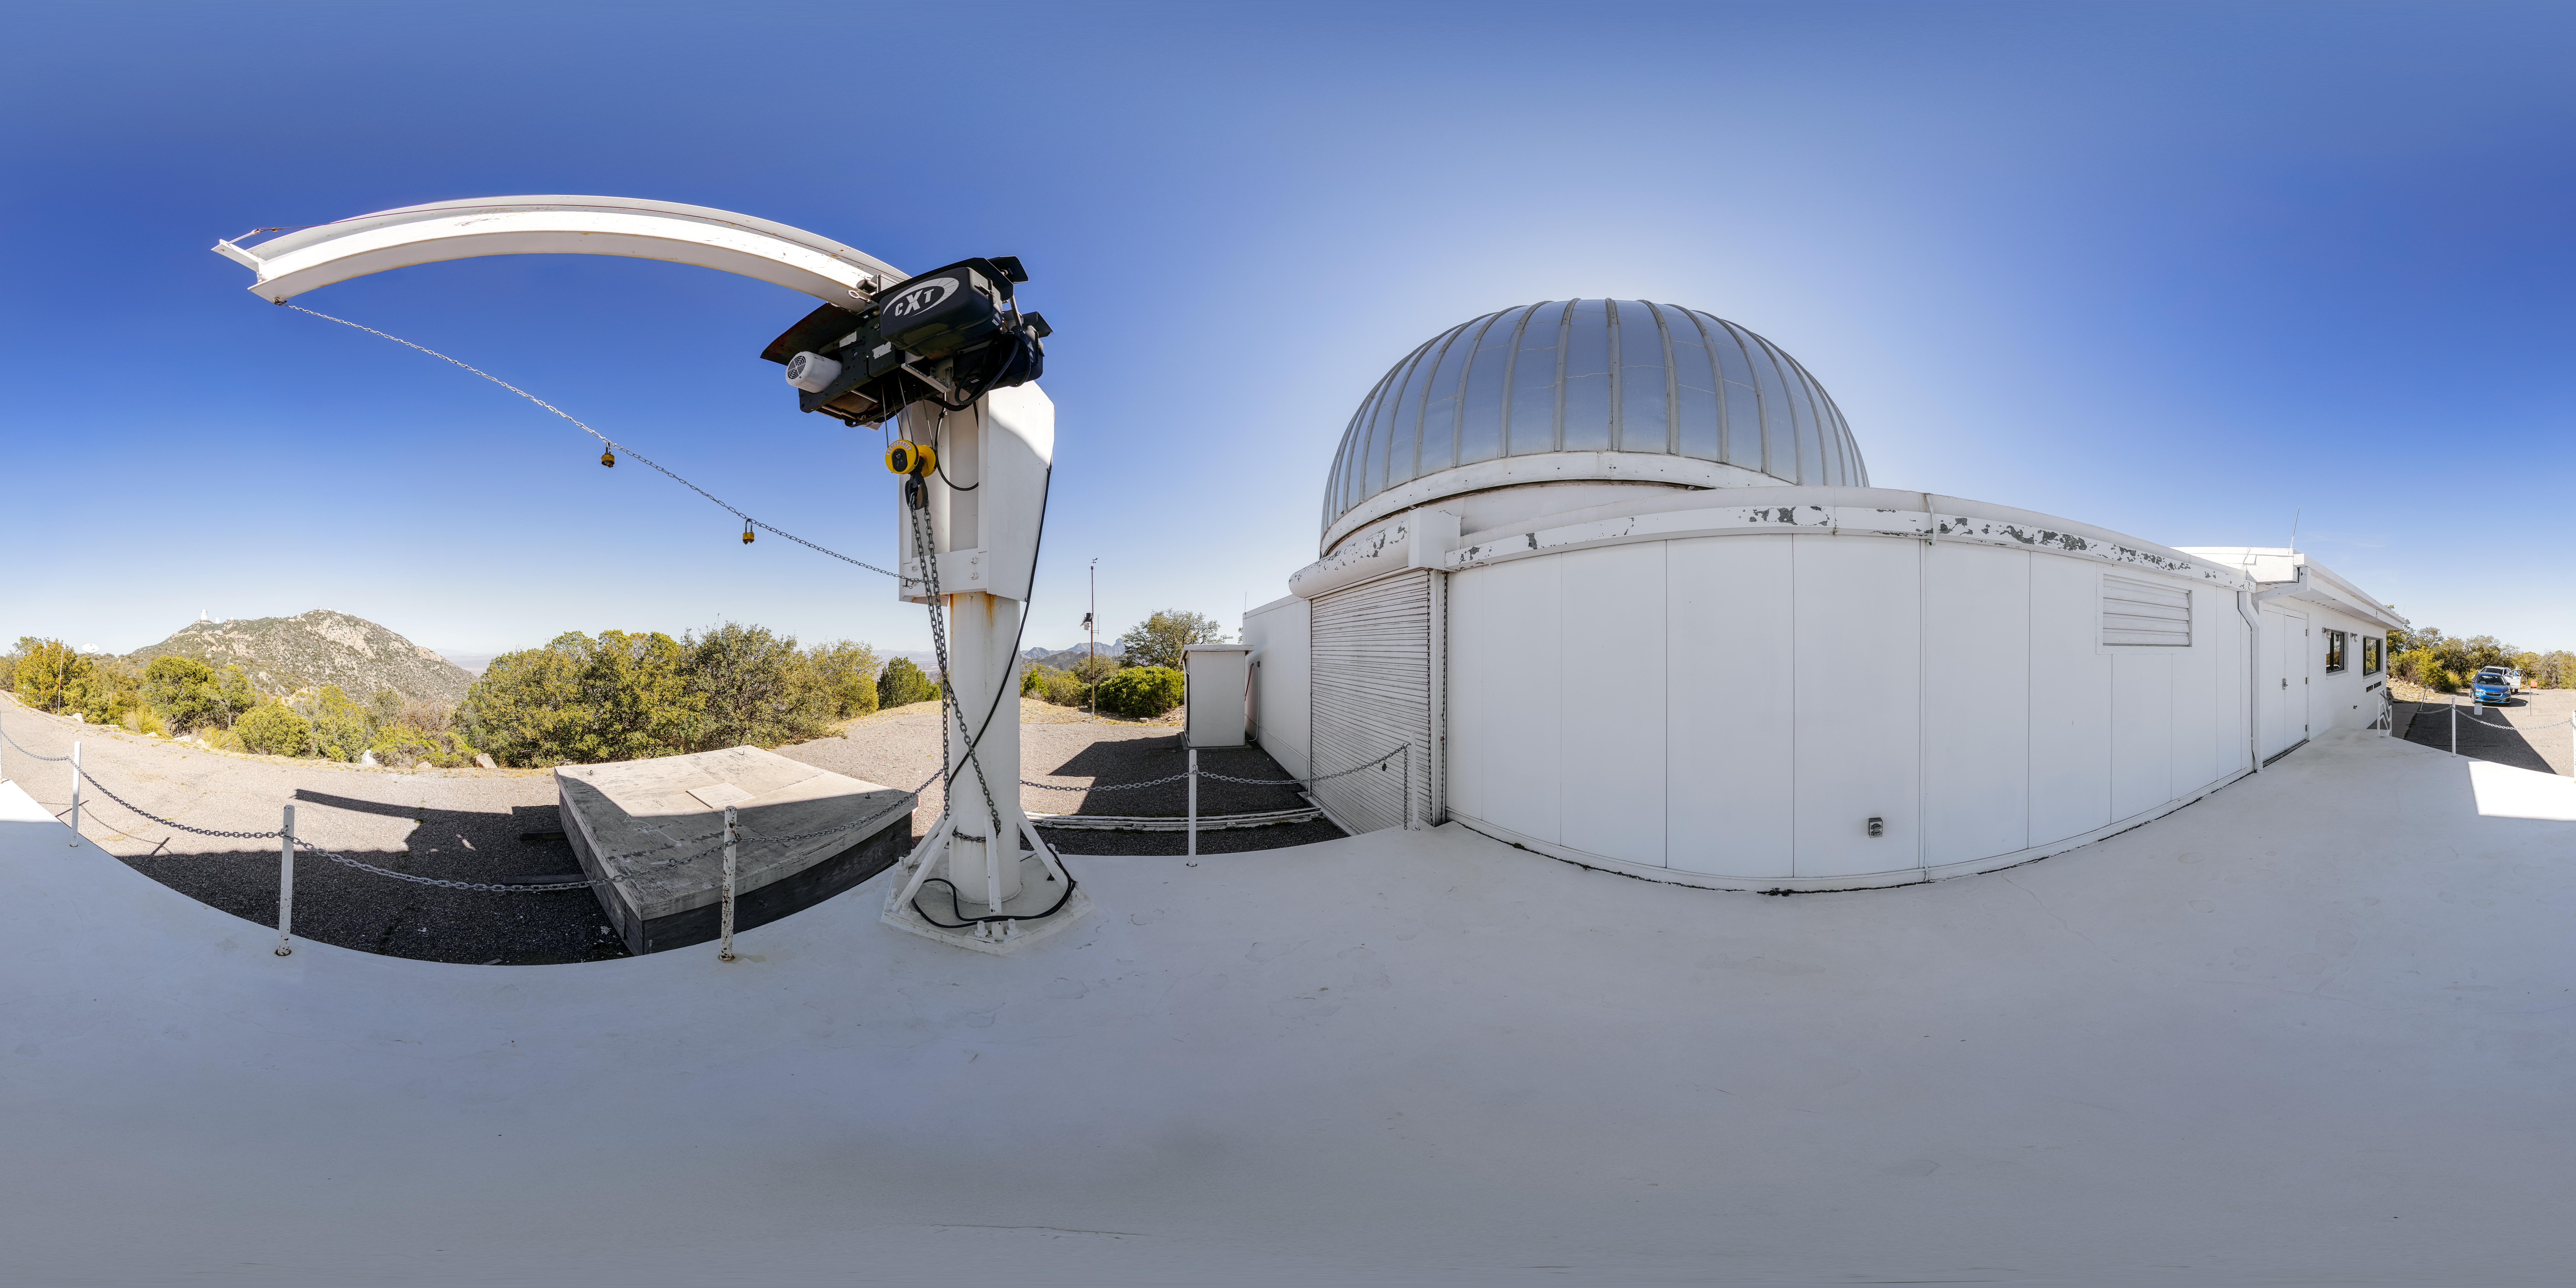

Hiltner 2.4-meter Telescope 360 Panorama

A 360 panorama view of the Hiltner 2.4-meter Telescope at Kitt Peak National Observatory (KPNO), a Program of NSF NOIRLab.

Credit: KPNO/NOIRLab/NSF/AURA/P. Horálek